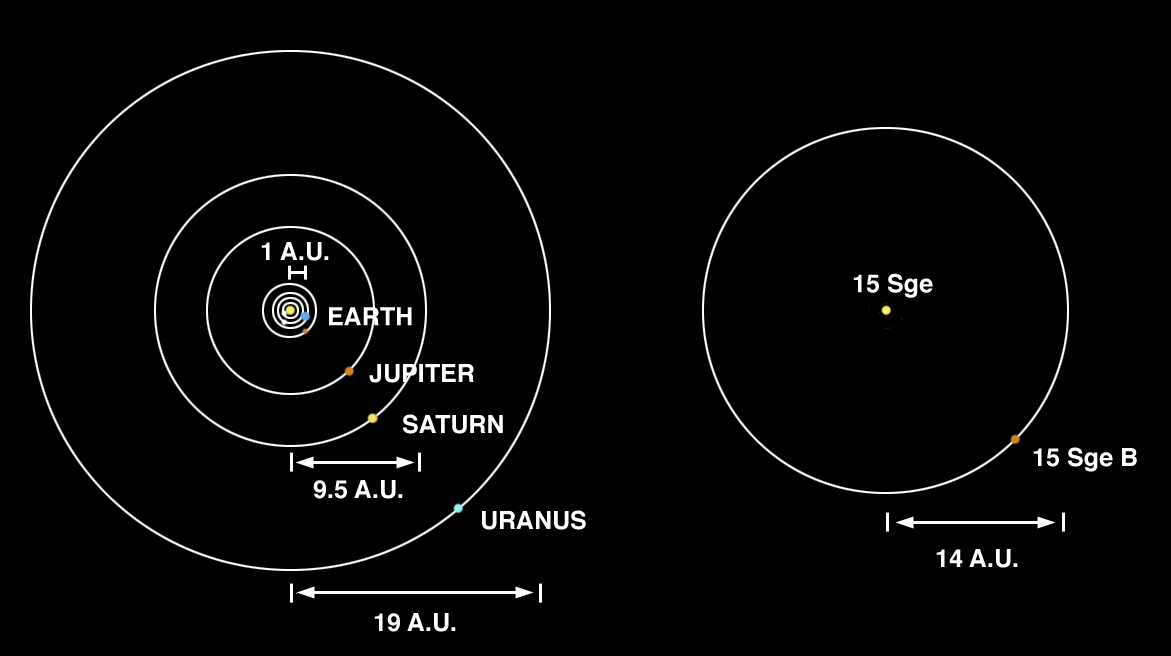

The brown dwarf

The brown dwarf, which astronomers named 15 Sge B, orbits its star at a distance of 14 A.U., or about 1.5 times Saturn's distance from the Sun.

Credit: International Gemini Observatory/NOIRLab/NSF/AURA